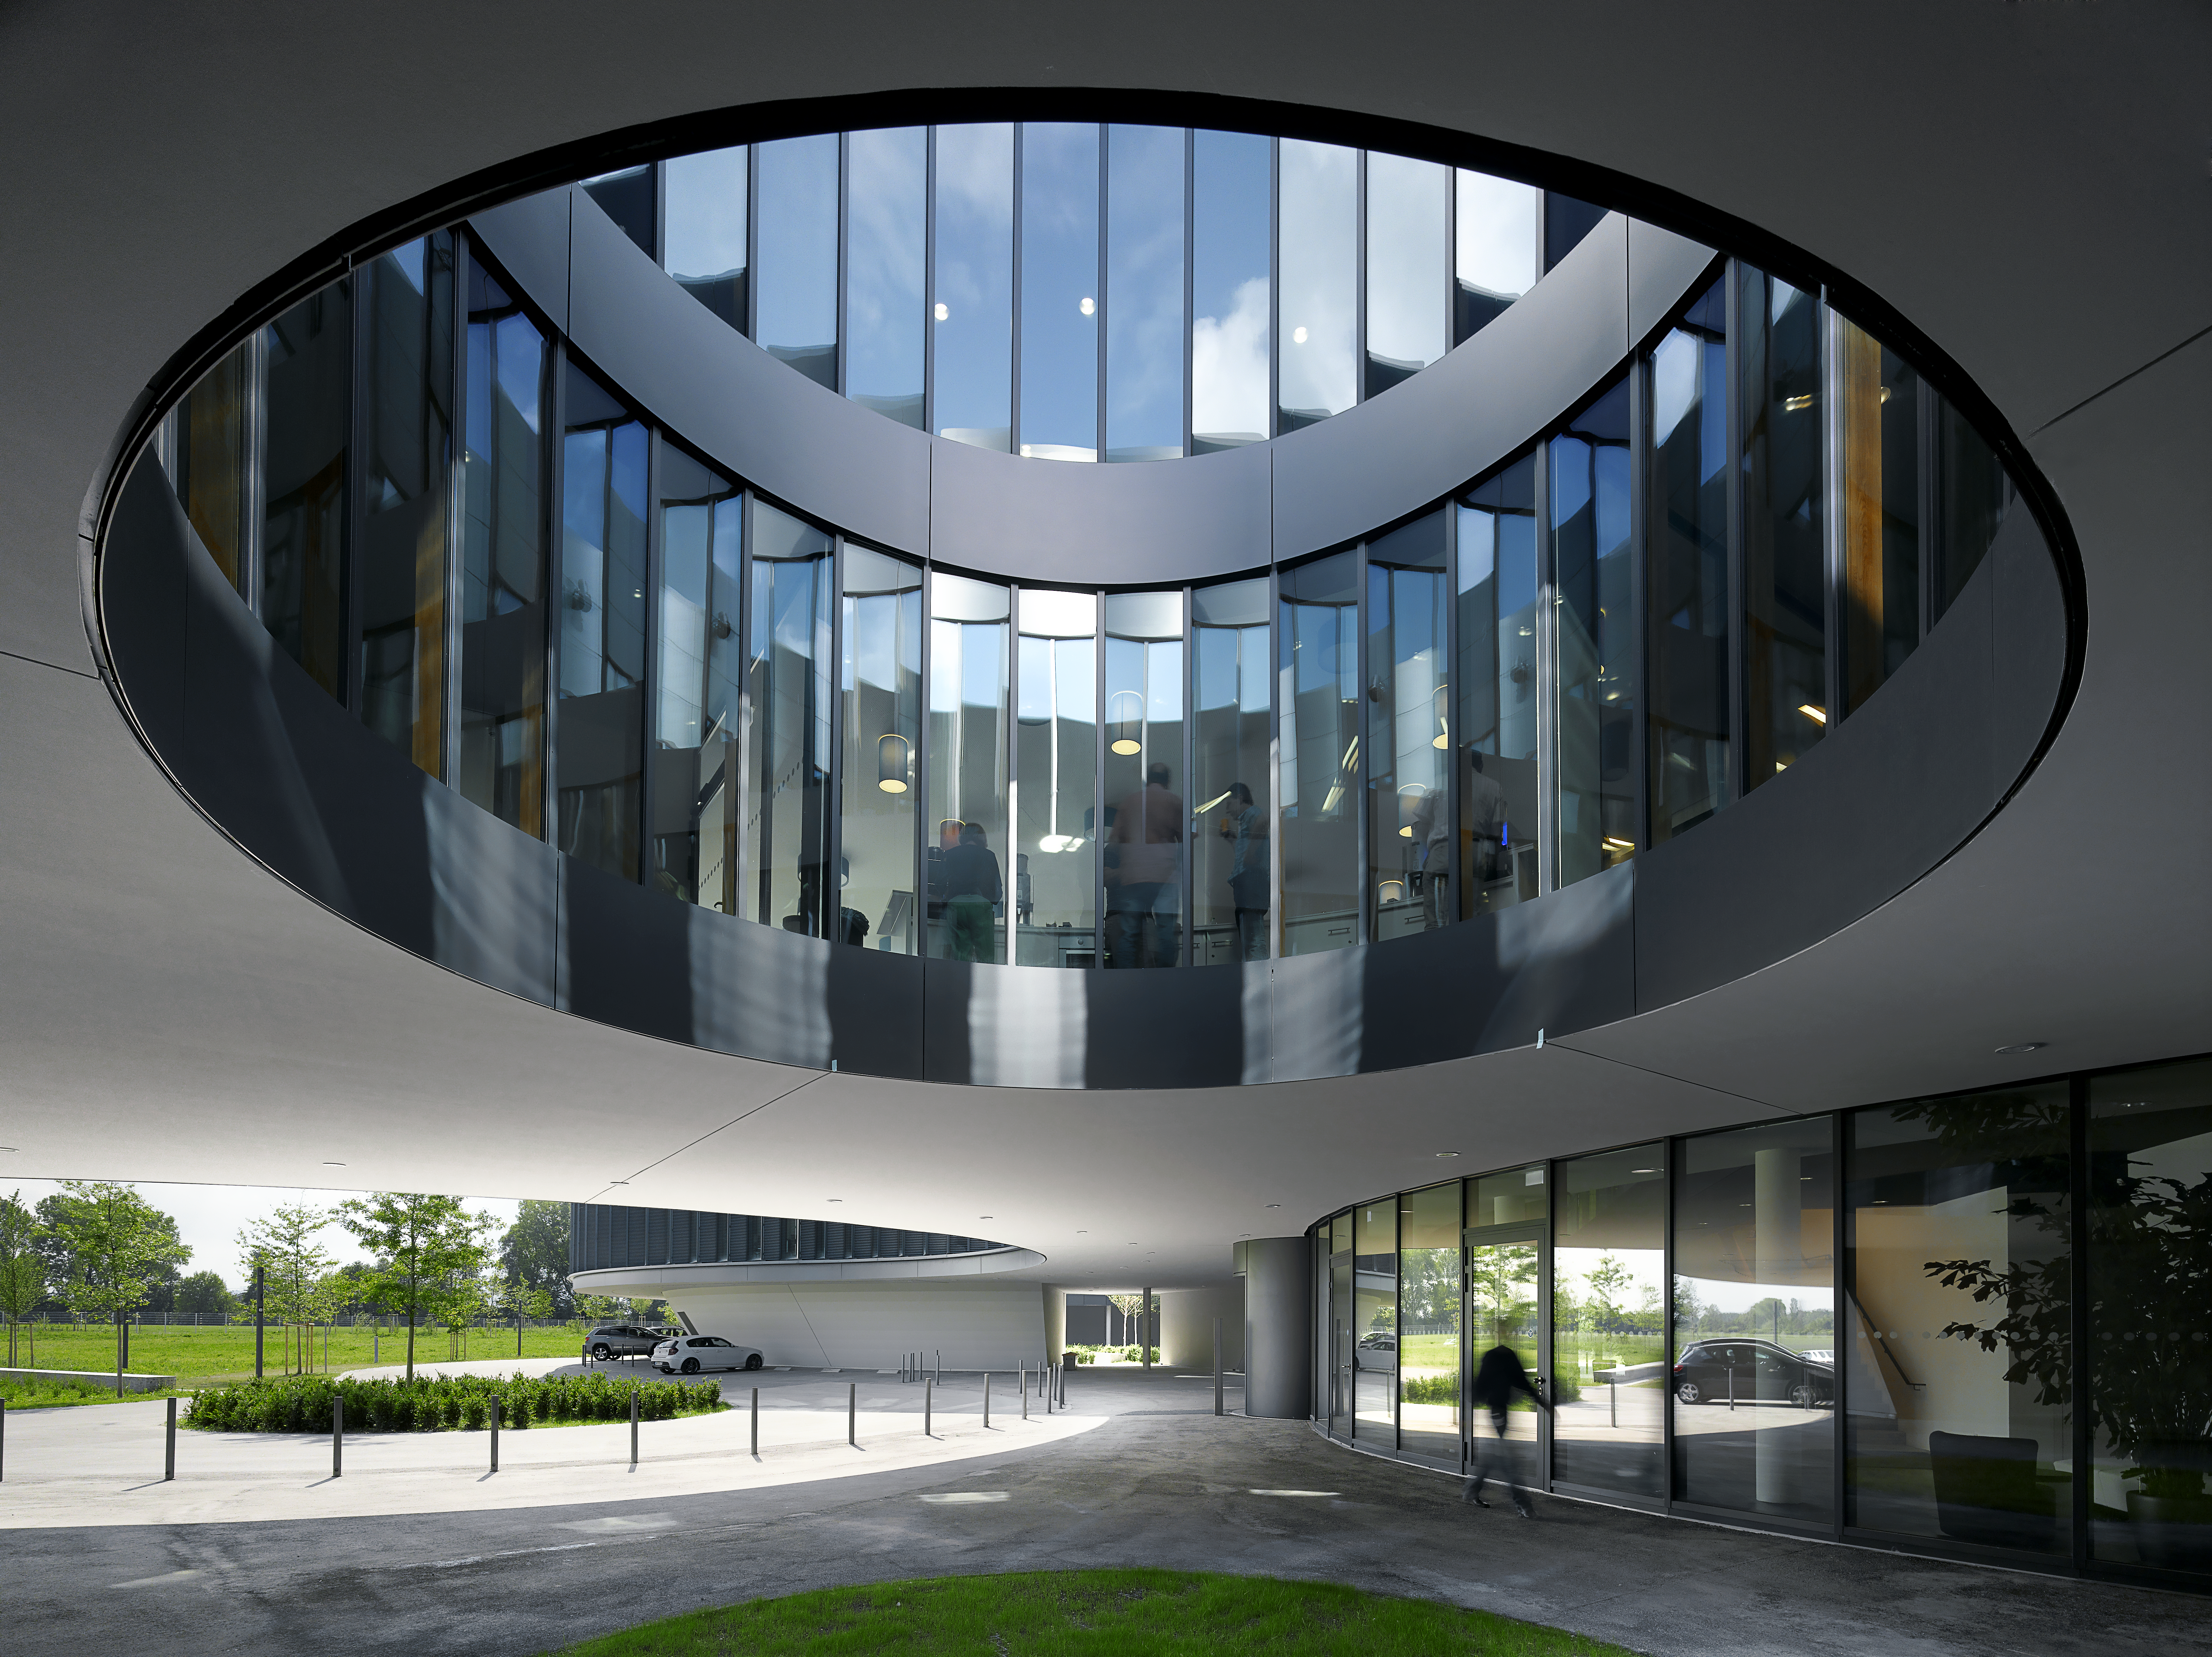

Courtyards and telescopes

A special design element of the new building of the ESO Headquarters in Garching, Germany, are the large courtyards, which bring natural light into the offices. The size of these courtyards resemble the sizes of the main mirrors of different ESO telescopes.

Credit: Roland Halbe/ESO